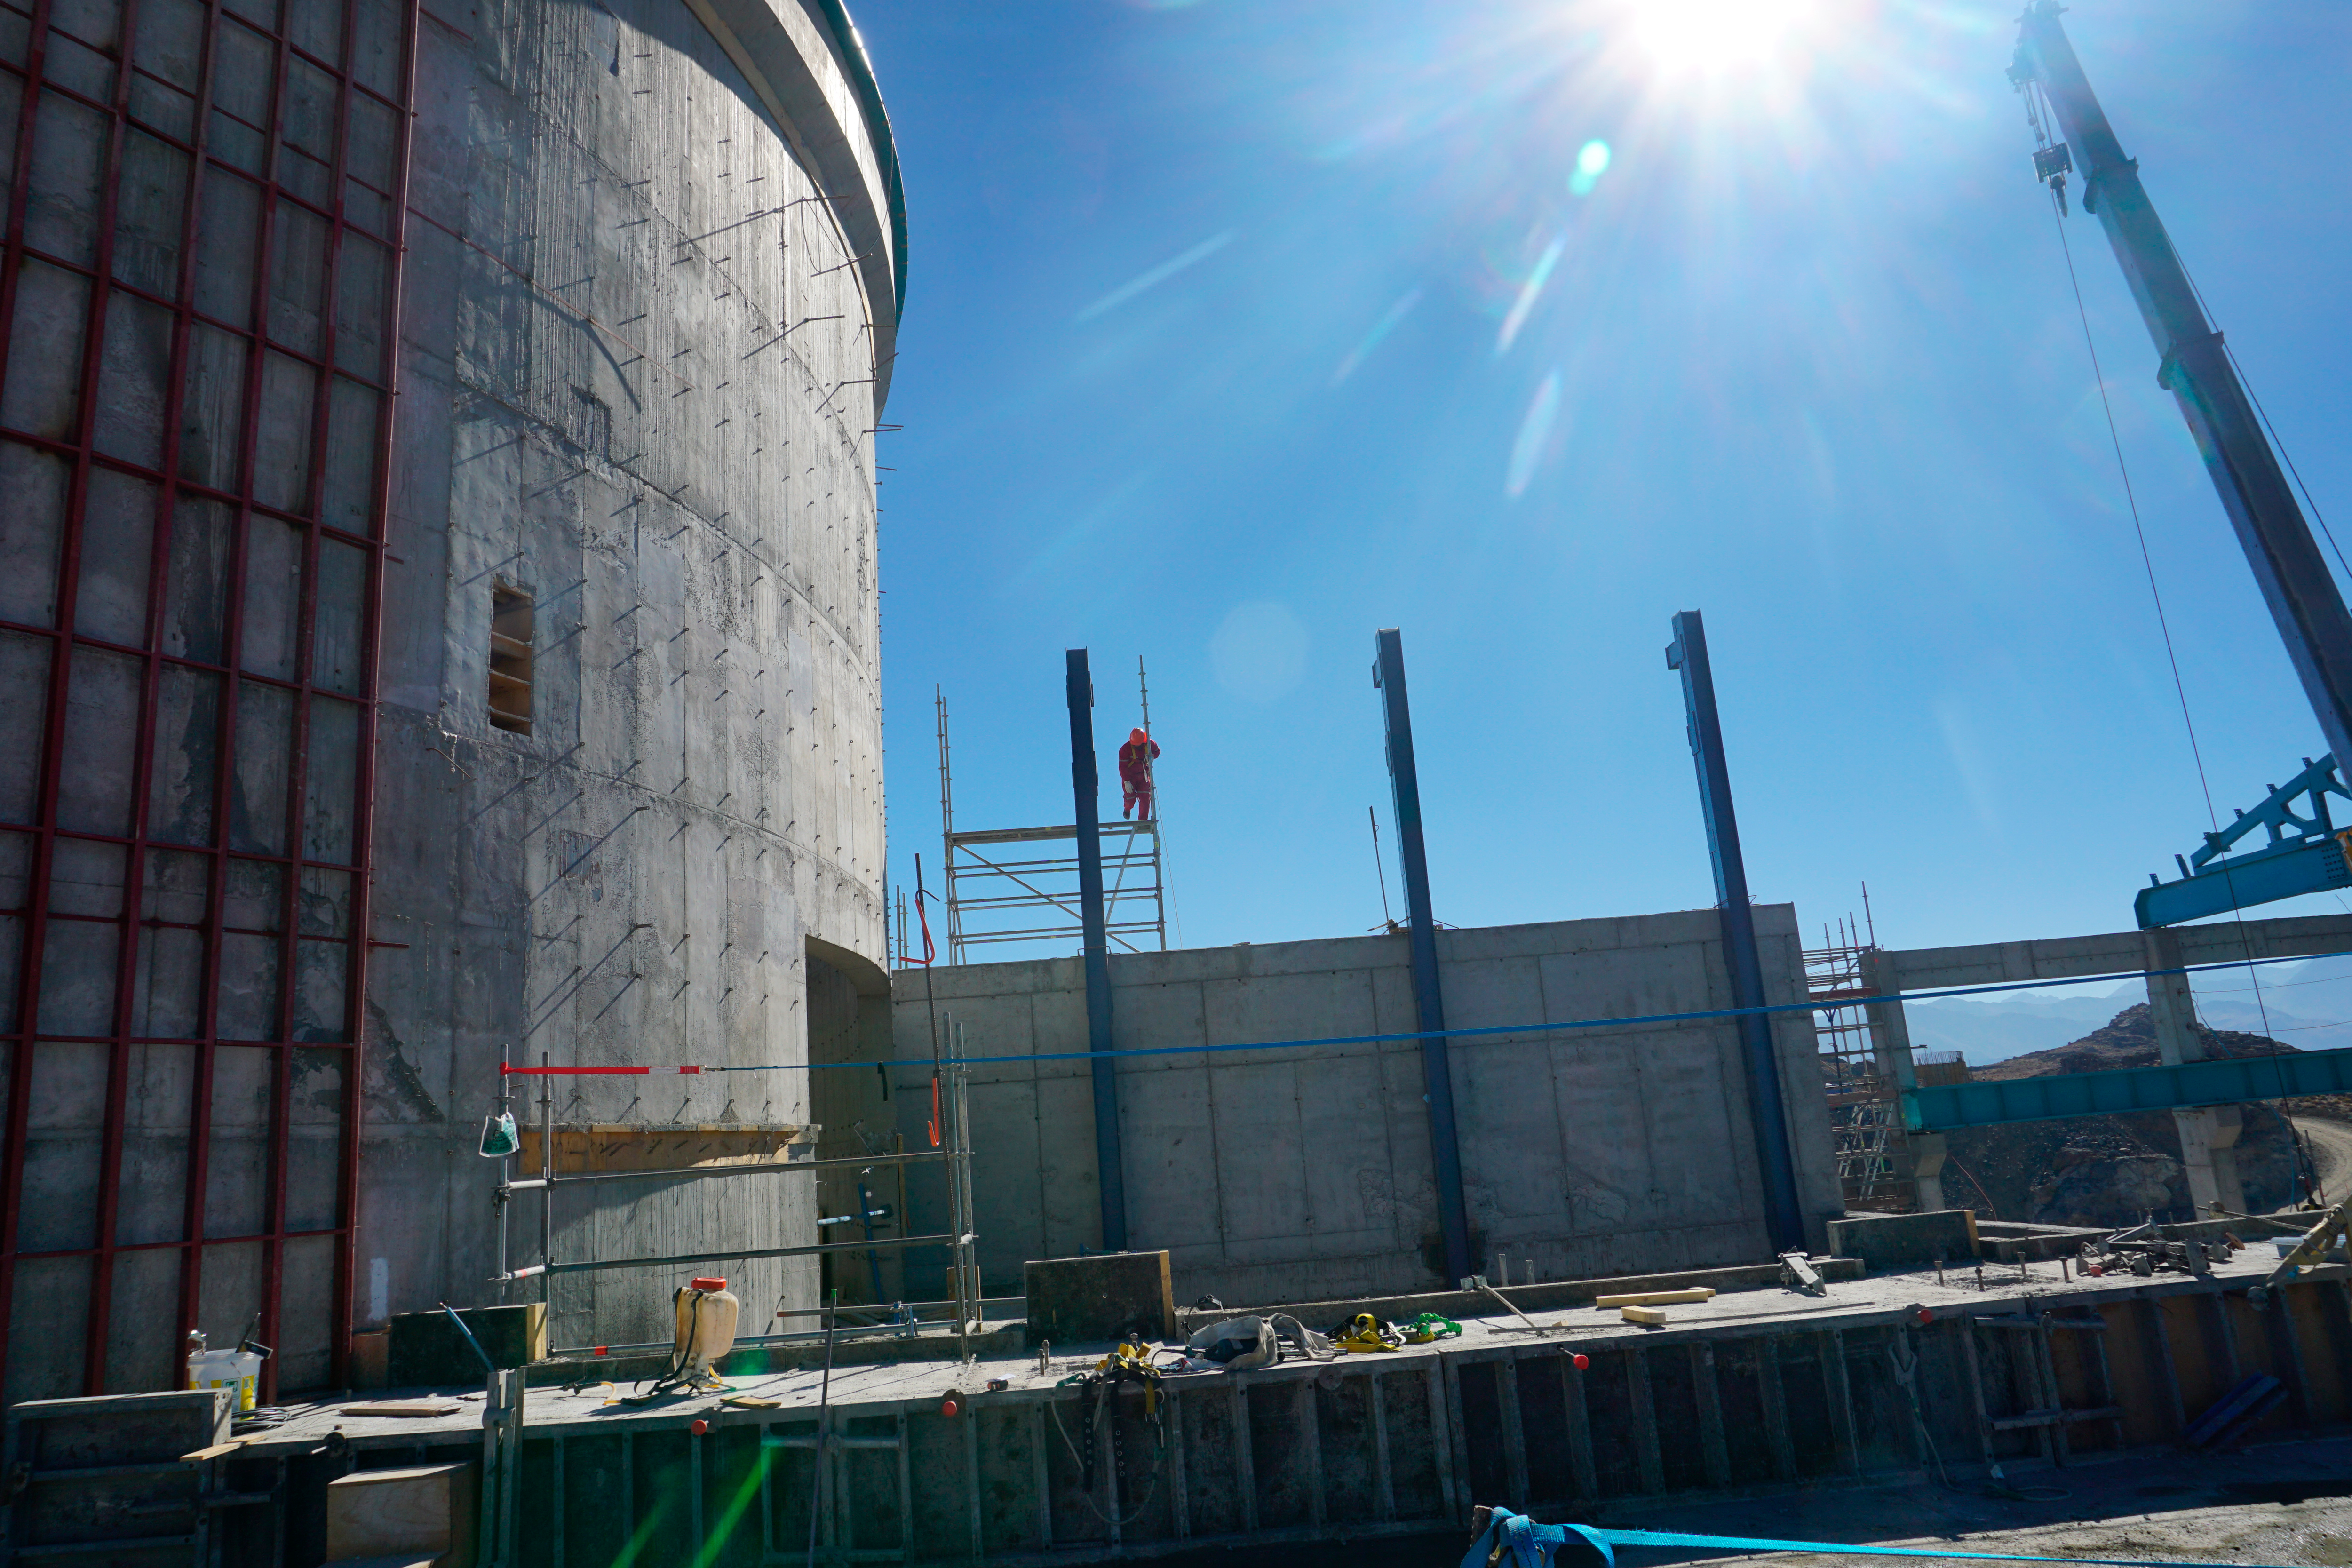

Vertical platform lift (Pflow) support installation

The dark blue steel components being lifted into place by crane are the side rails and exterior support for the vertical platform lift (Pflow). The lift will be used to transport the M1M3 mirror to/from the coating chamber during operations.

Credit: Rubin Observatory/NSF/AURA